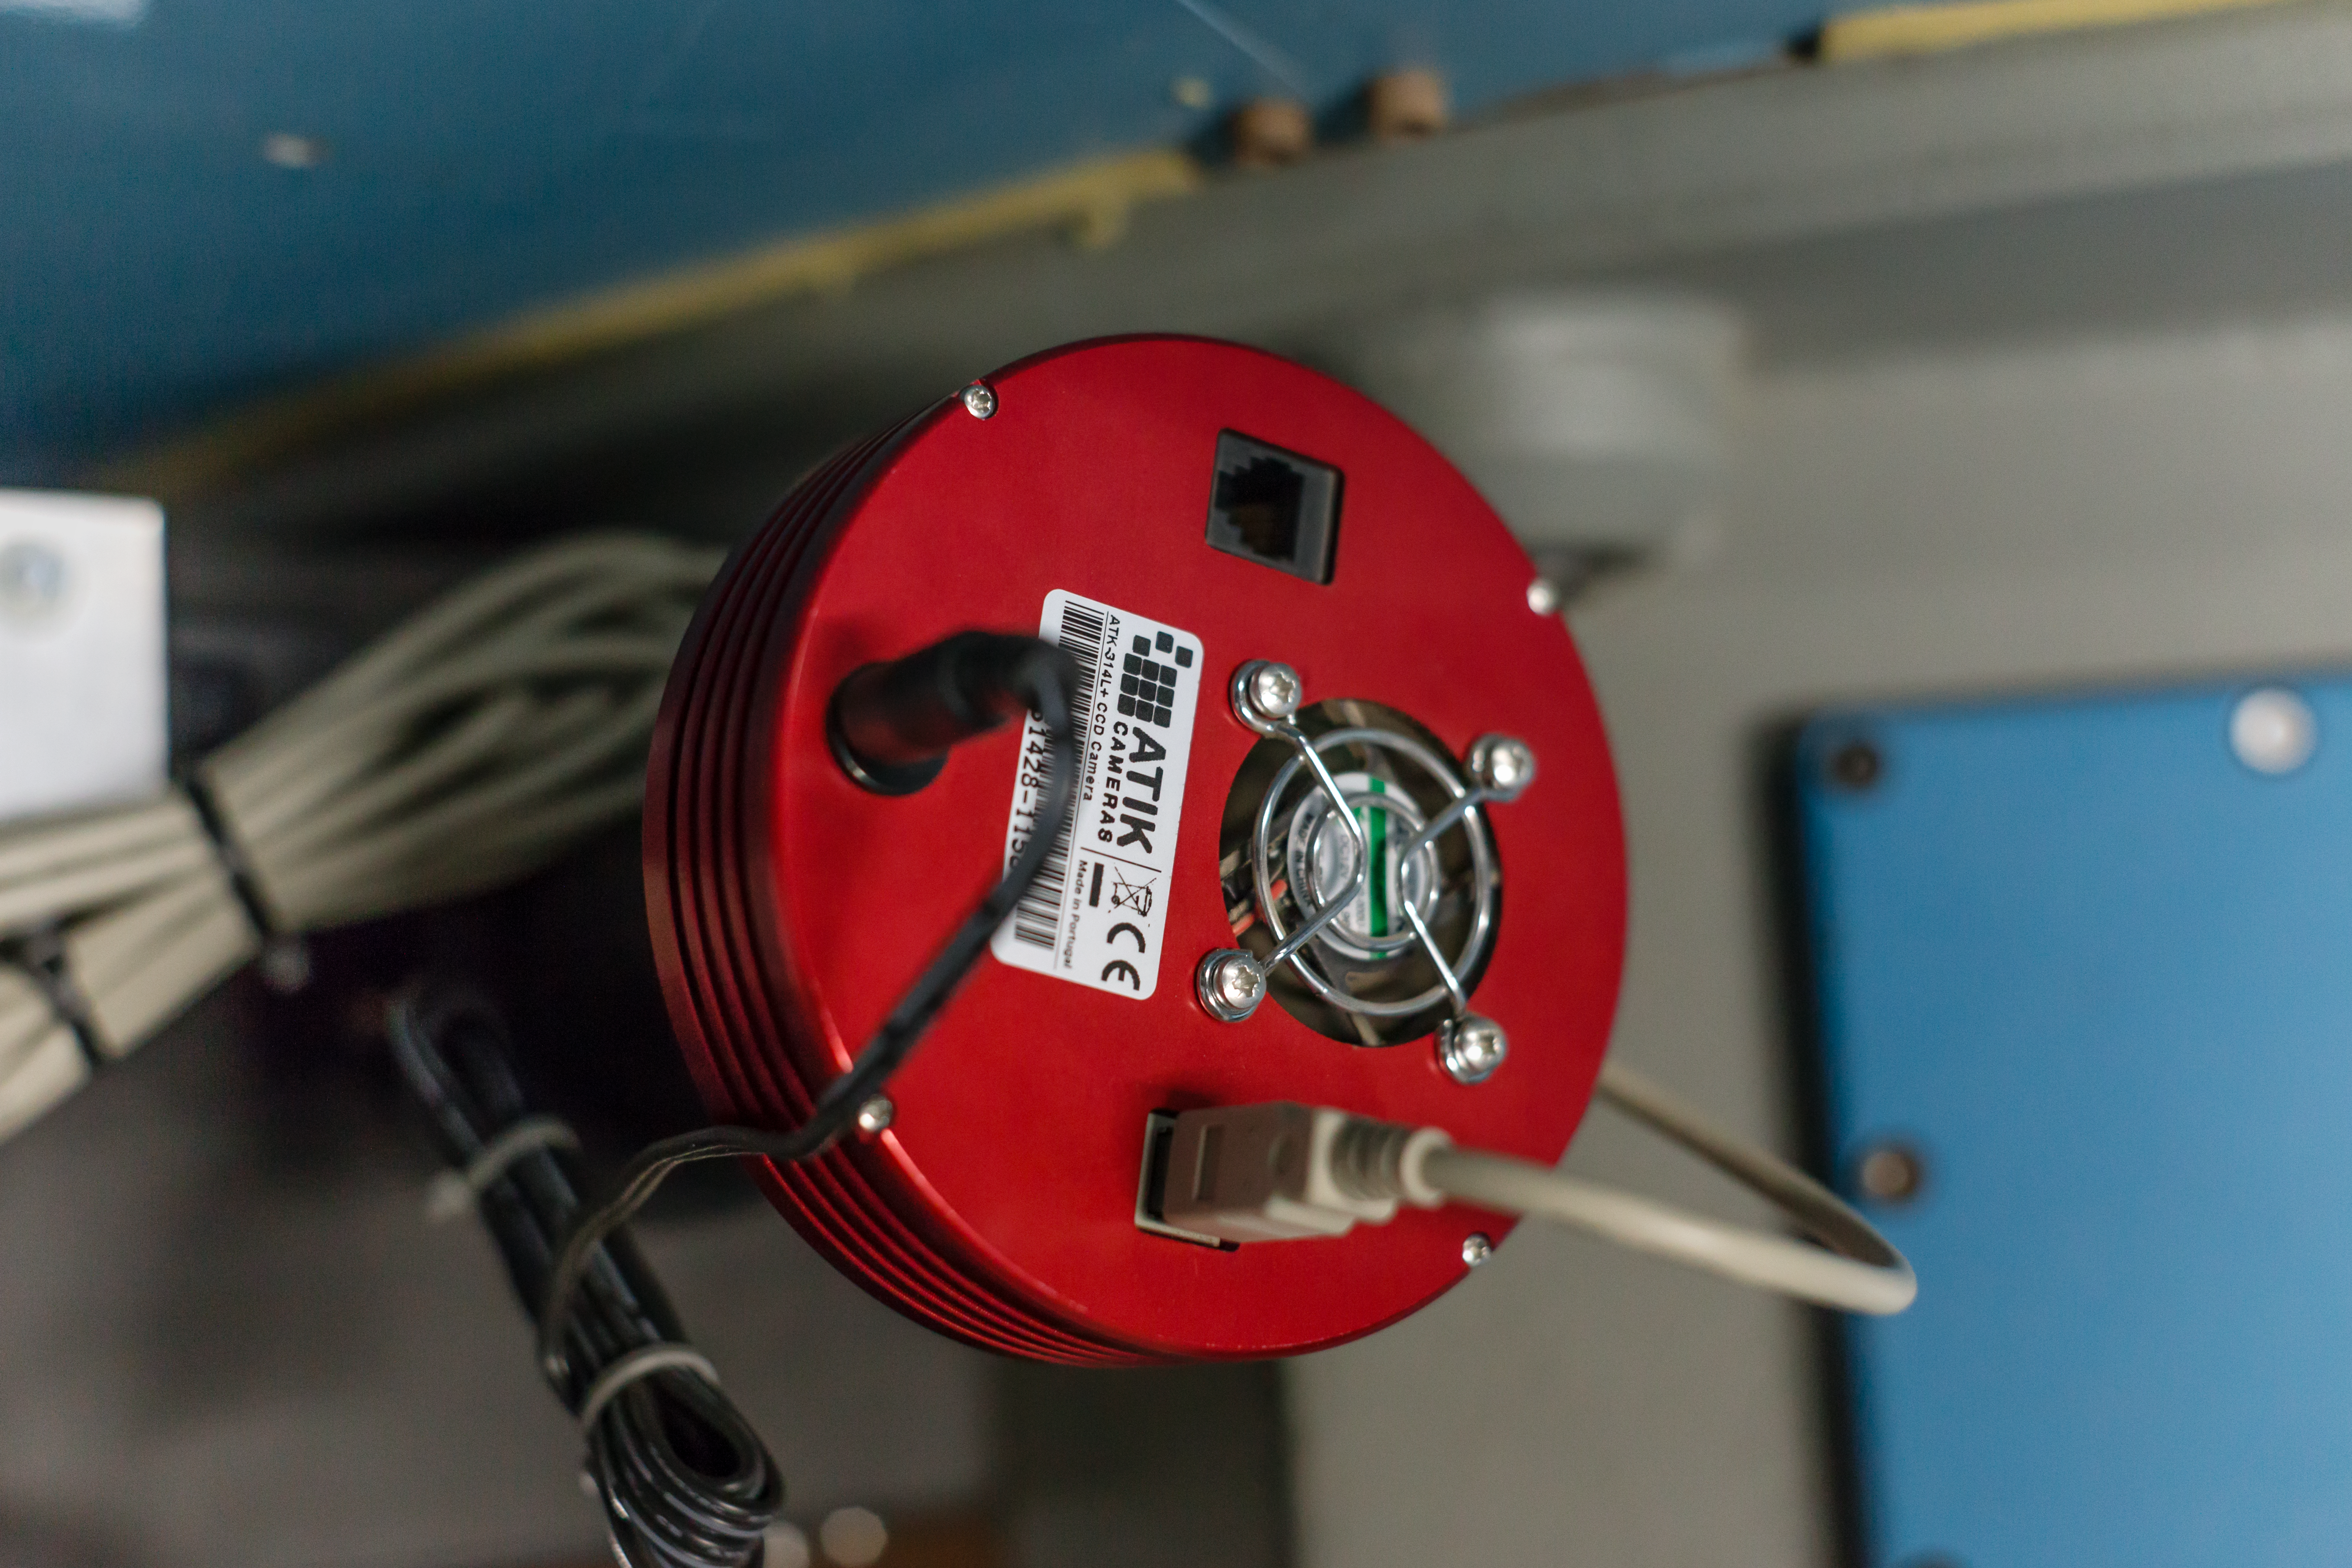

Close-up of part of the Danish Faint Object Spectrograph and Camera

The Danish Faint Object Spectrograph and Camera (DFOSC) is an instrument which was installed on the Danish 1.54-metre telescope at La Silla Observatory in 1992. The telescope is a Danish national facility now jointly run by Ondřejov Observatory in Czechia and the Niels Bohr Institute in Denmark, with on demand support from ESO.

Credit: ESO/P. Horálek